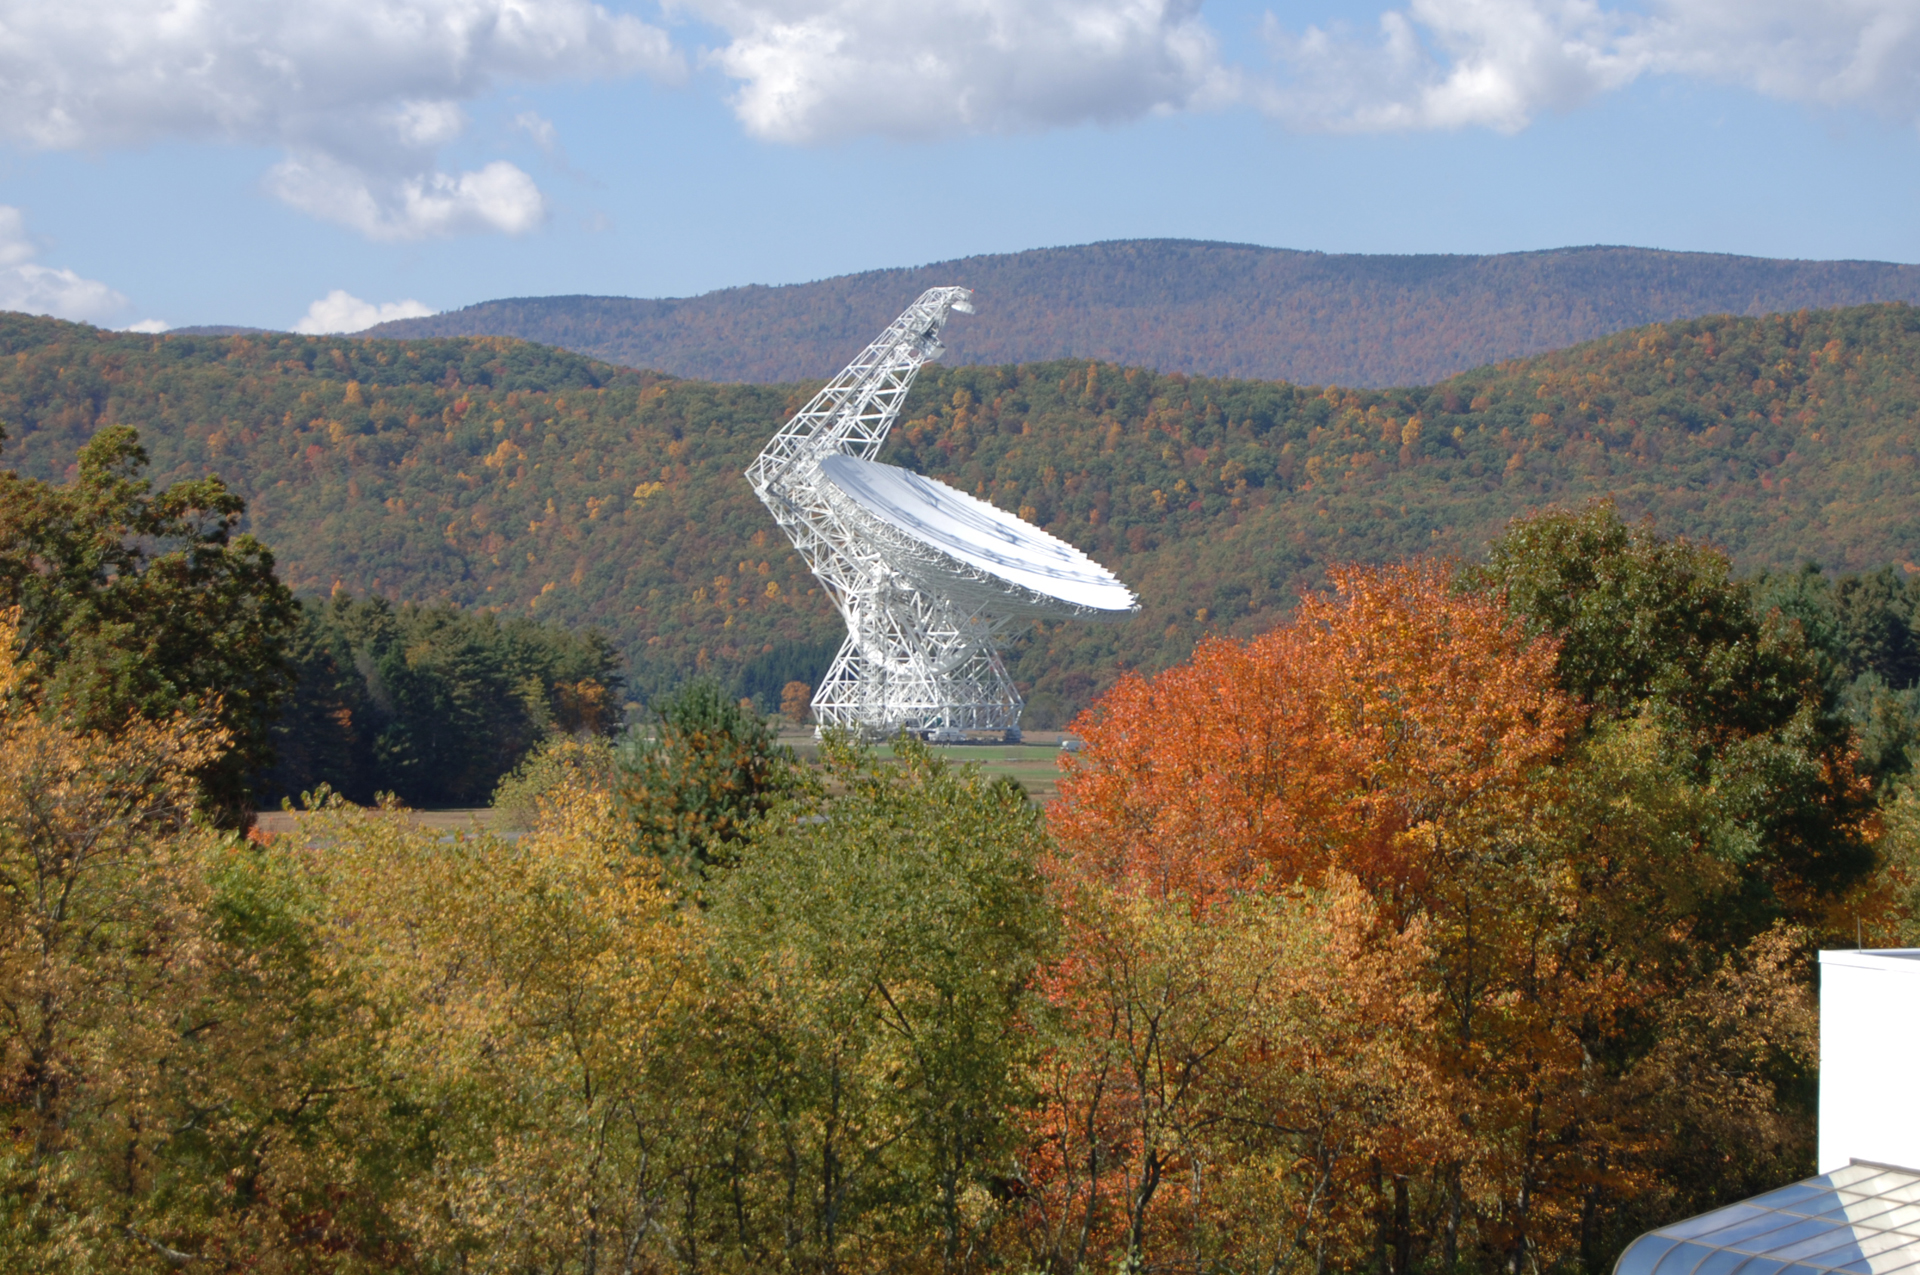

In a Frame of Color

The Green Bank Telescope (GBT) is always picture-perfect when autumn comes to its gorgeous West Virginia home.

Credit: B. Saxton, NRAO/AUI/NSF